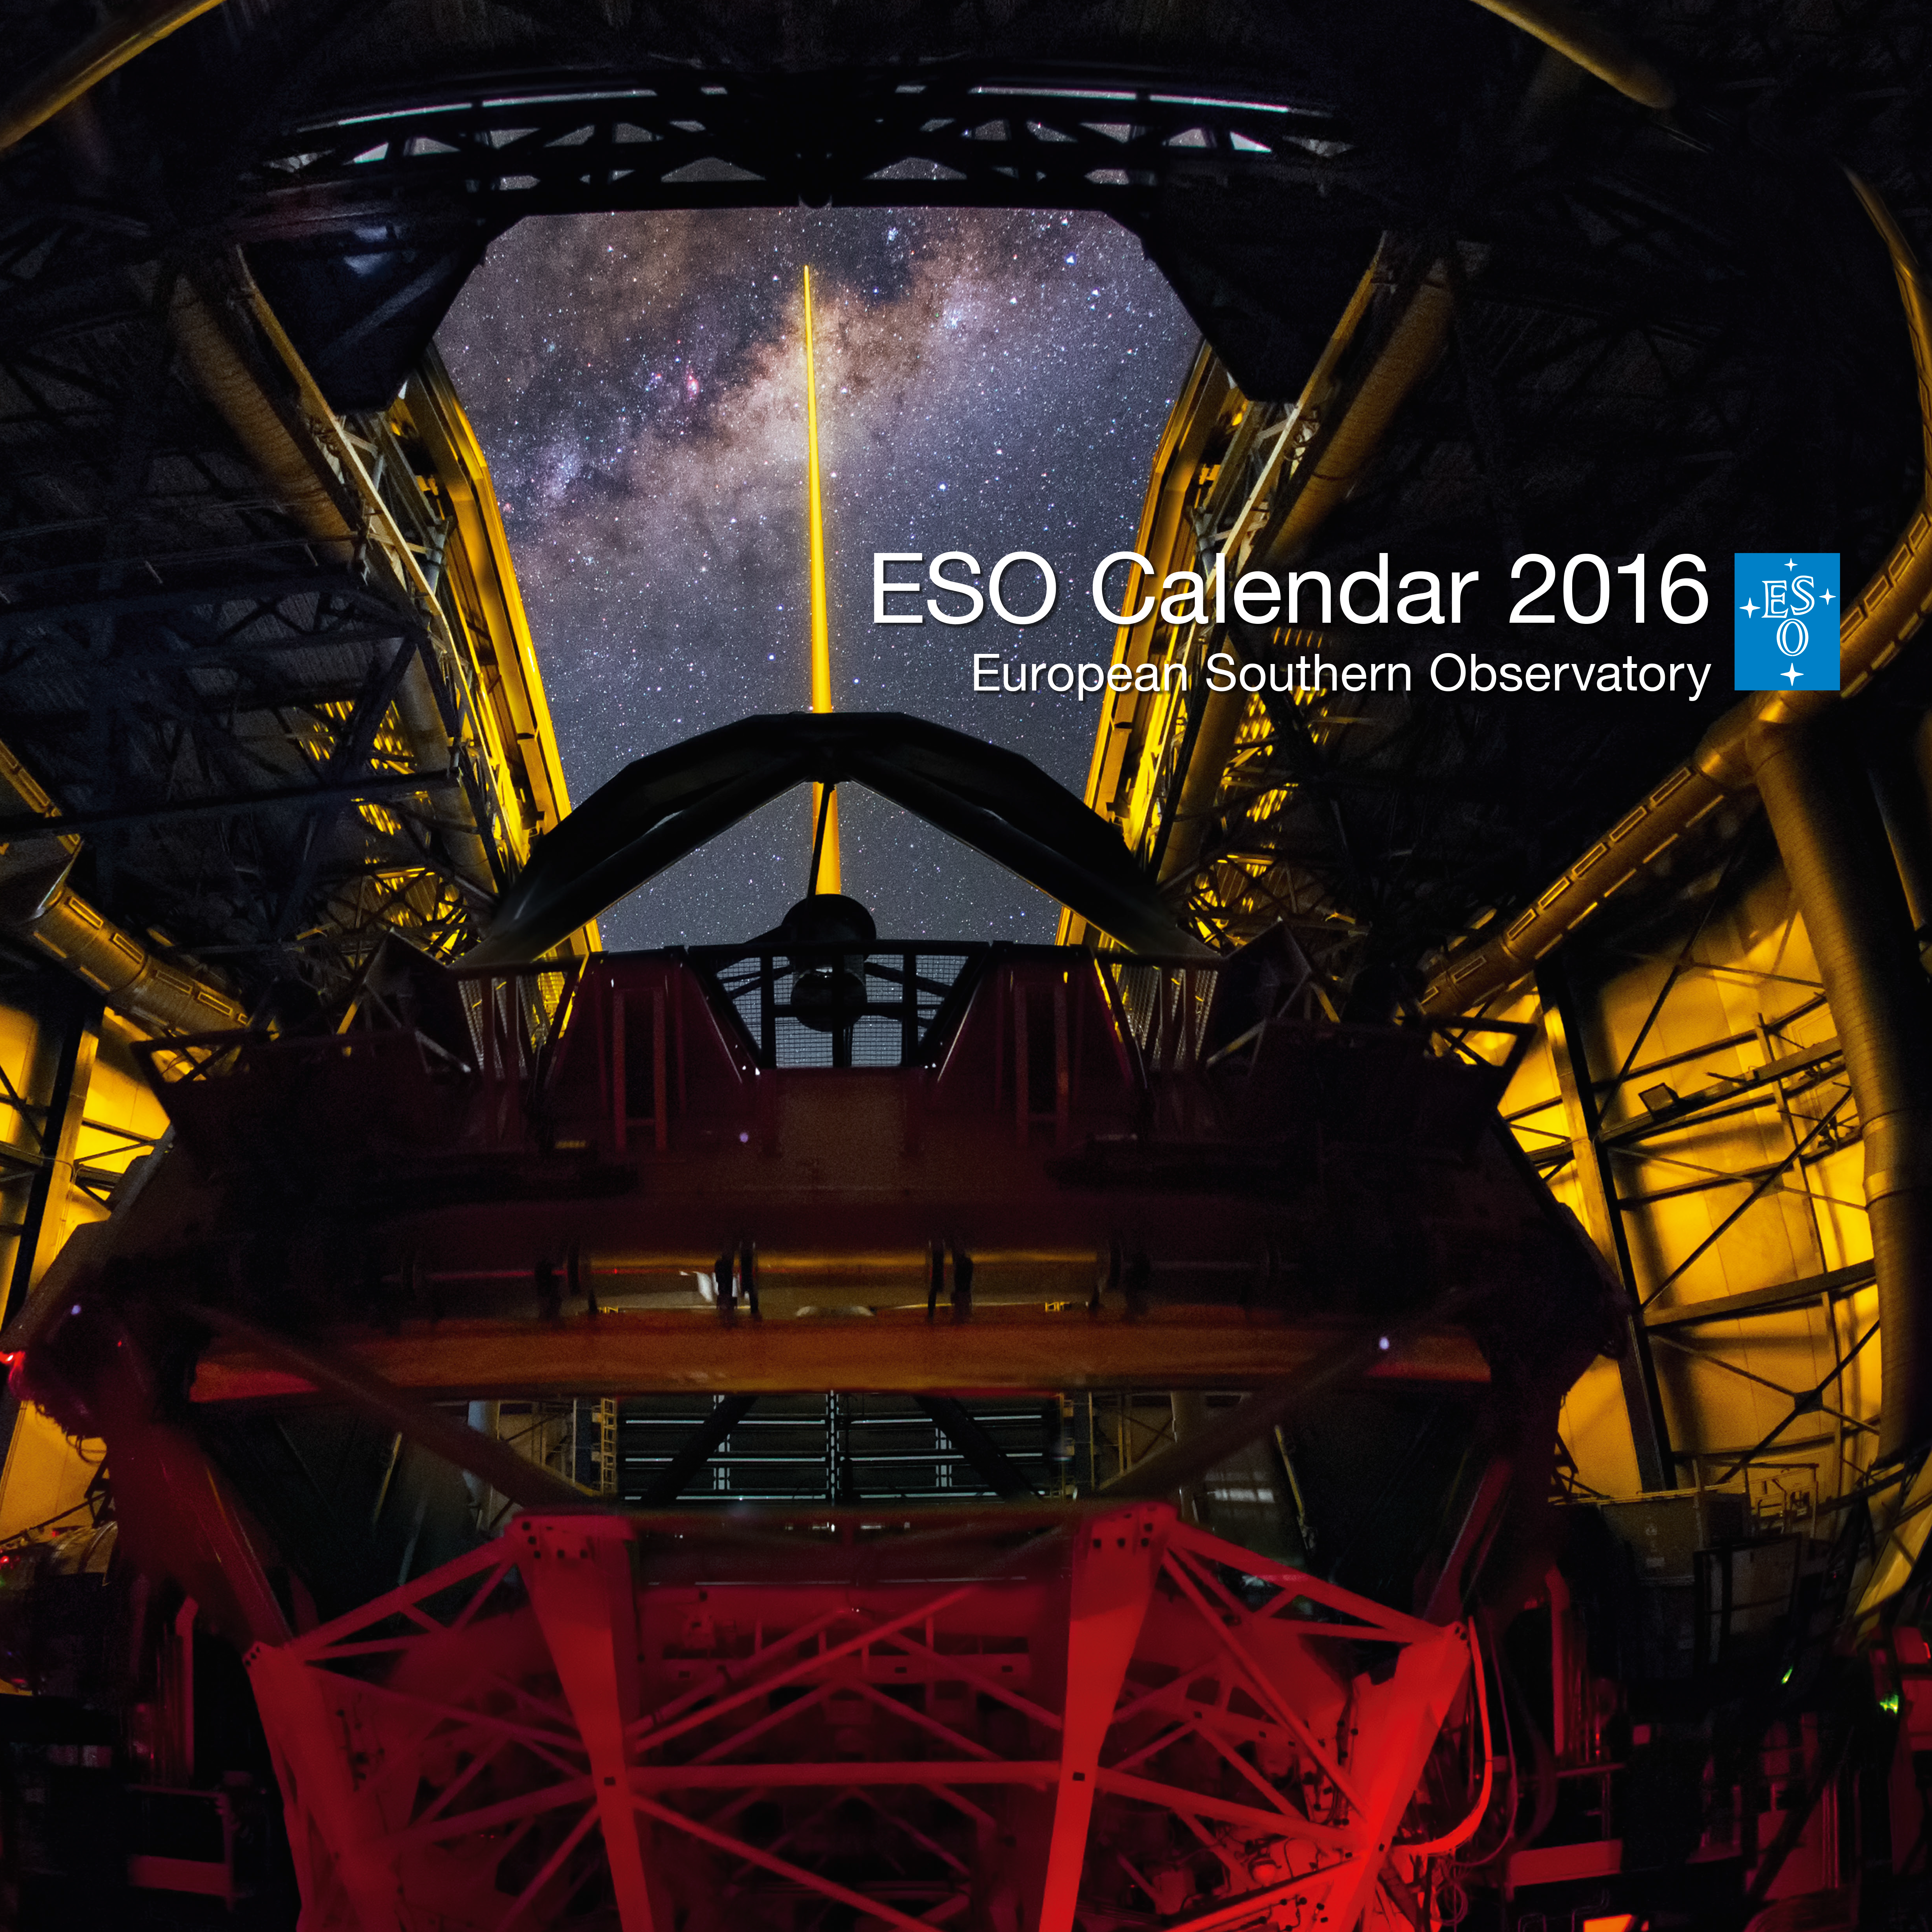

The cover of the 2016 ESO Calendar

The 2016 calendar’s cover features a spectacular picture of ESO’s Very Large Telescope (VLT) observing the region around the supermassive black hole at the Milky Way’s centre. The calendar itself is packed with images of the cosmos as well as photographs of the ESO telescopes in the rugged landscapes of northern Chile.

Credit: Y. Beletsky (LCO)/ESO